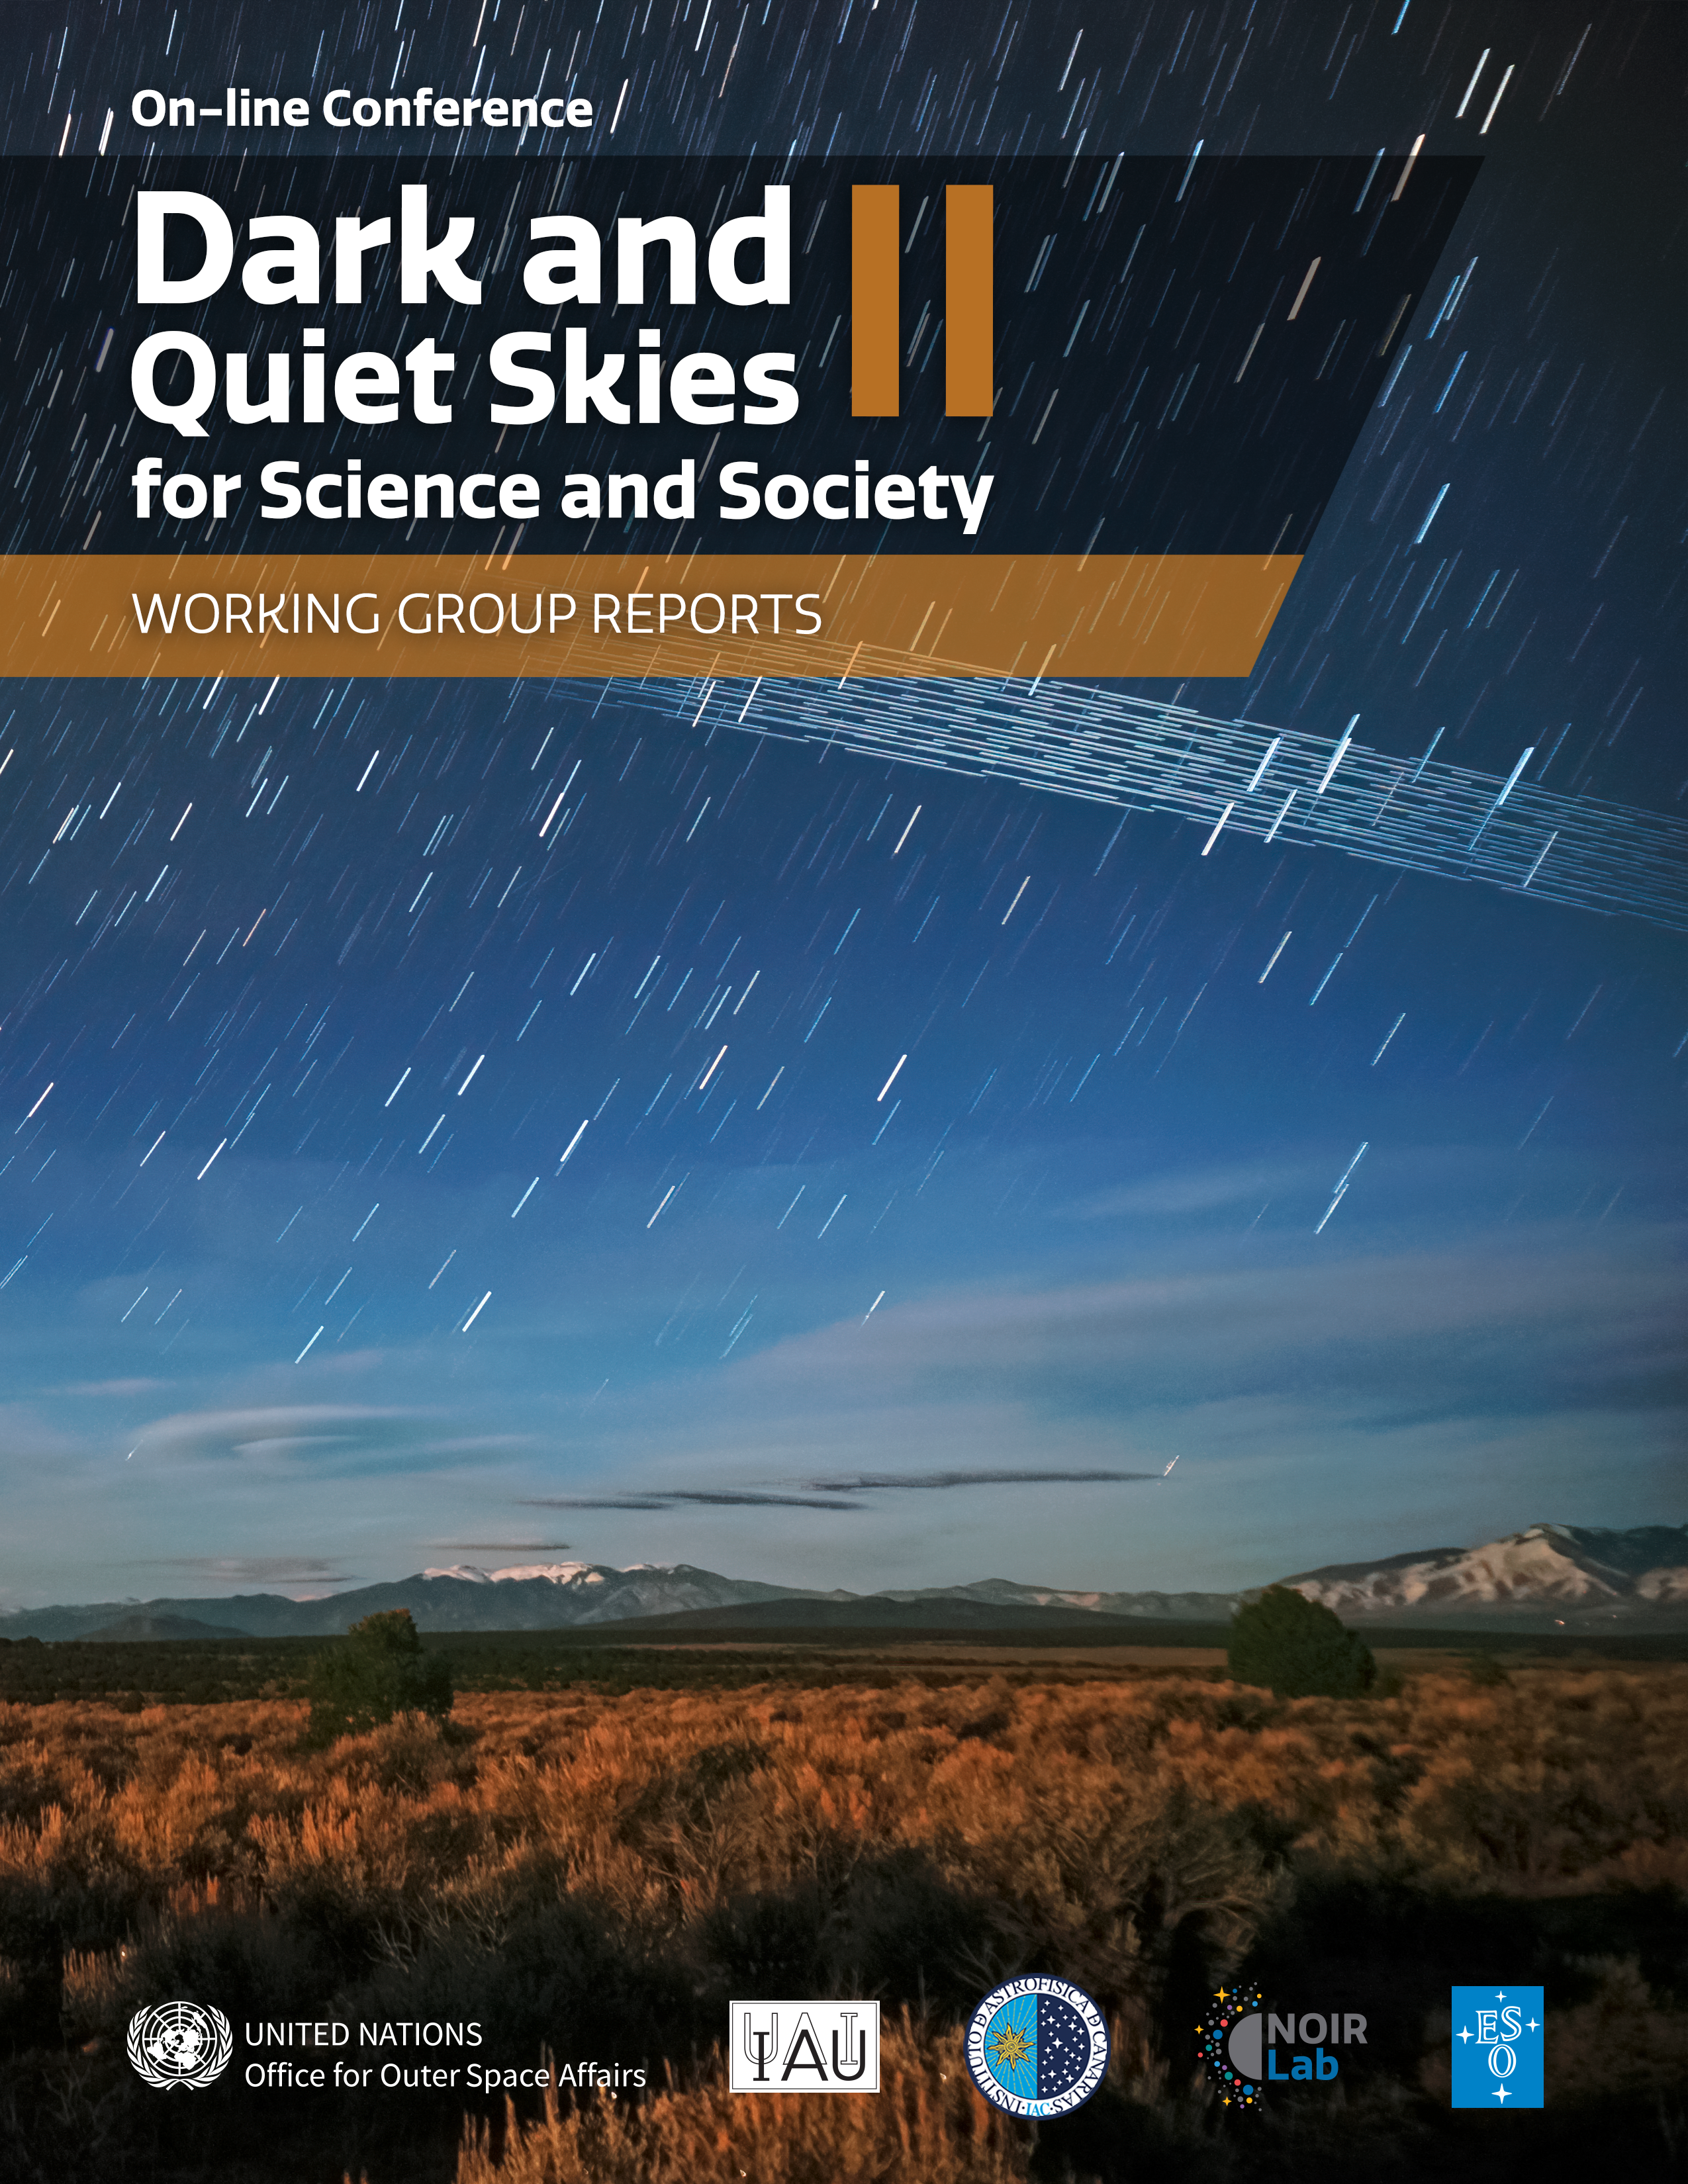

Cover of the Dark and Quiet Skies II for Science and Society Working Group Reports

Cover of the Dark and Quiet Skies II for Science and Society Working Group Reports

Credit: NOIRLab/UNOOSA/IAU/Government of Spain/M. Lewinsky